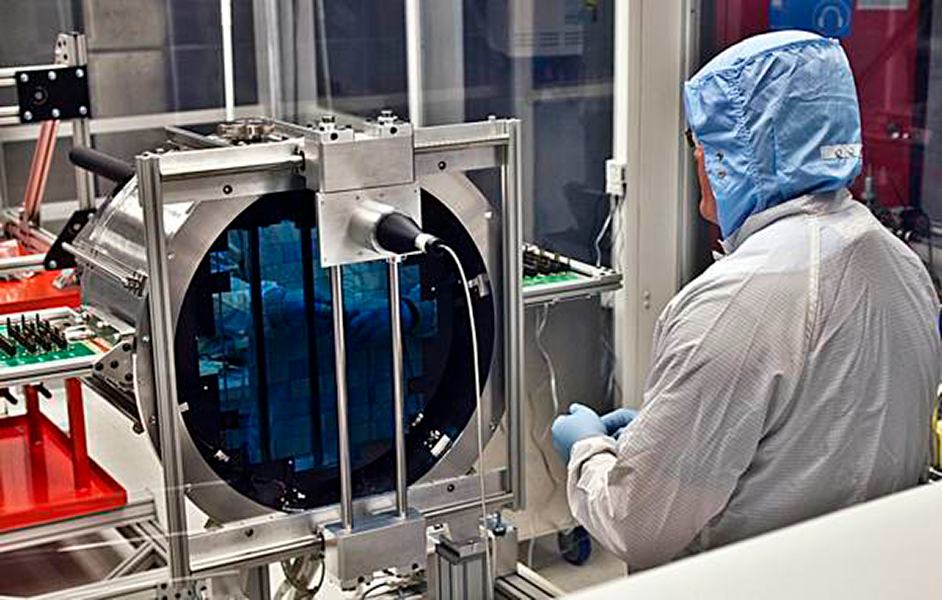

DECam Arrives!

Greg Derylo (Fermilab) confirms that the 72-CCD focal plane of the Dark Energy Camera suffered no mechanical trauma during its recent journey from Chicago to Tololo.

Credit: T. Abbot & CTIO/NOAO/AURA/NSF